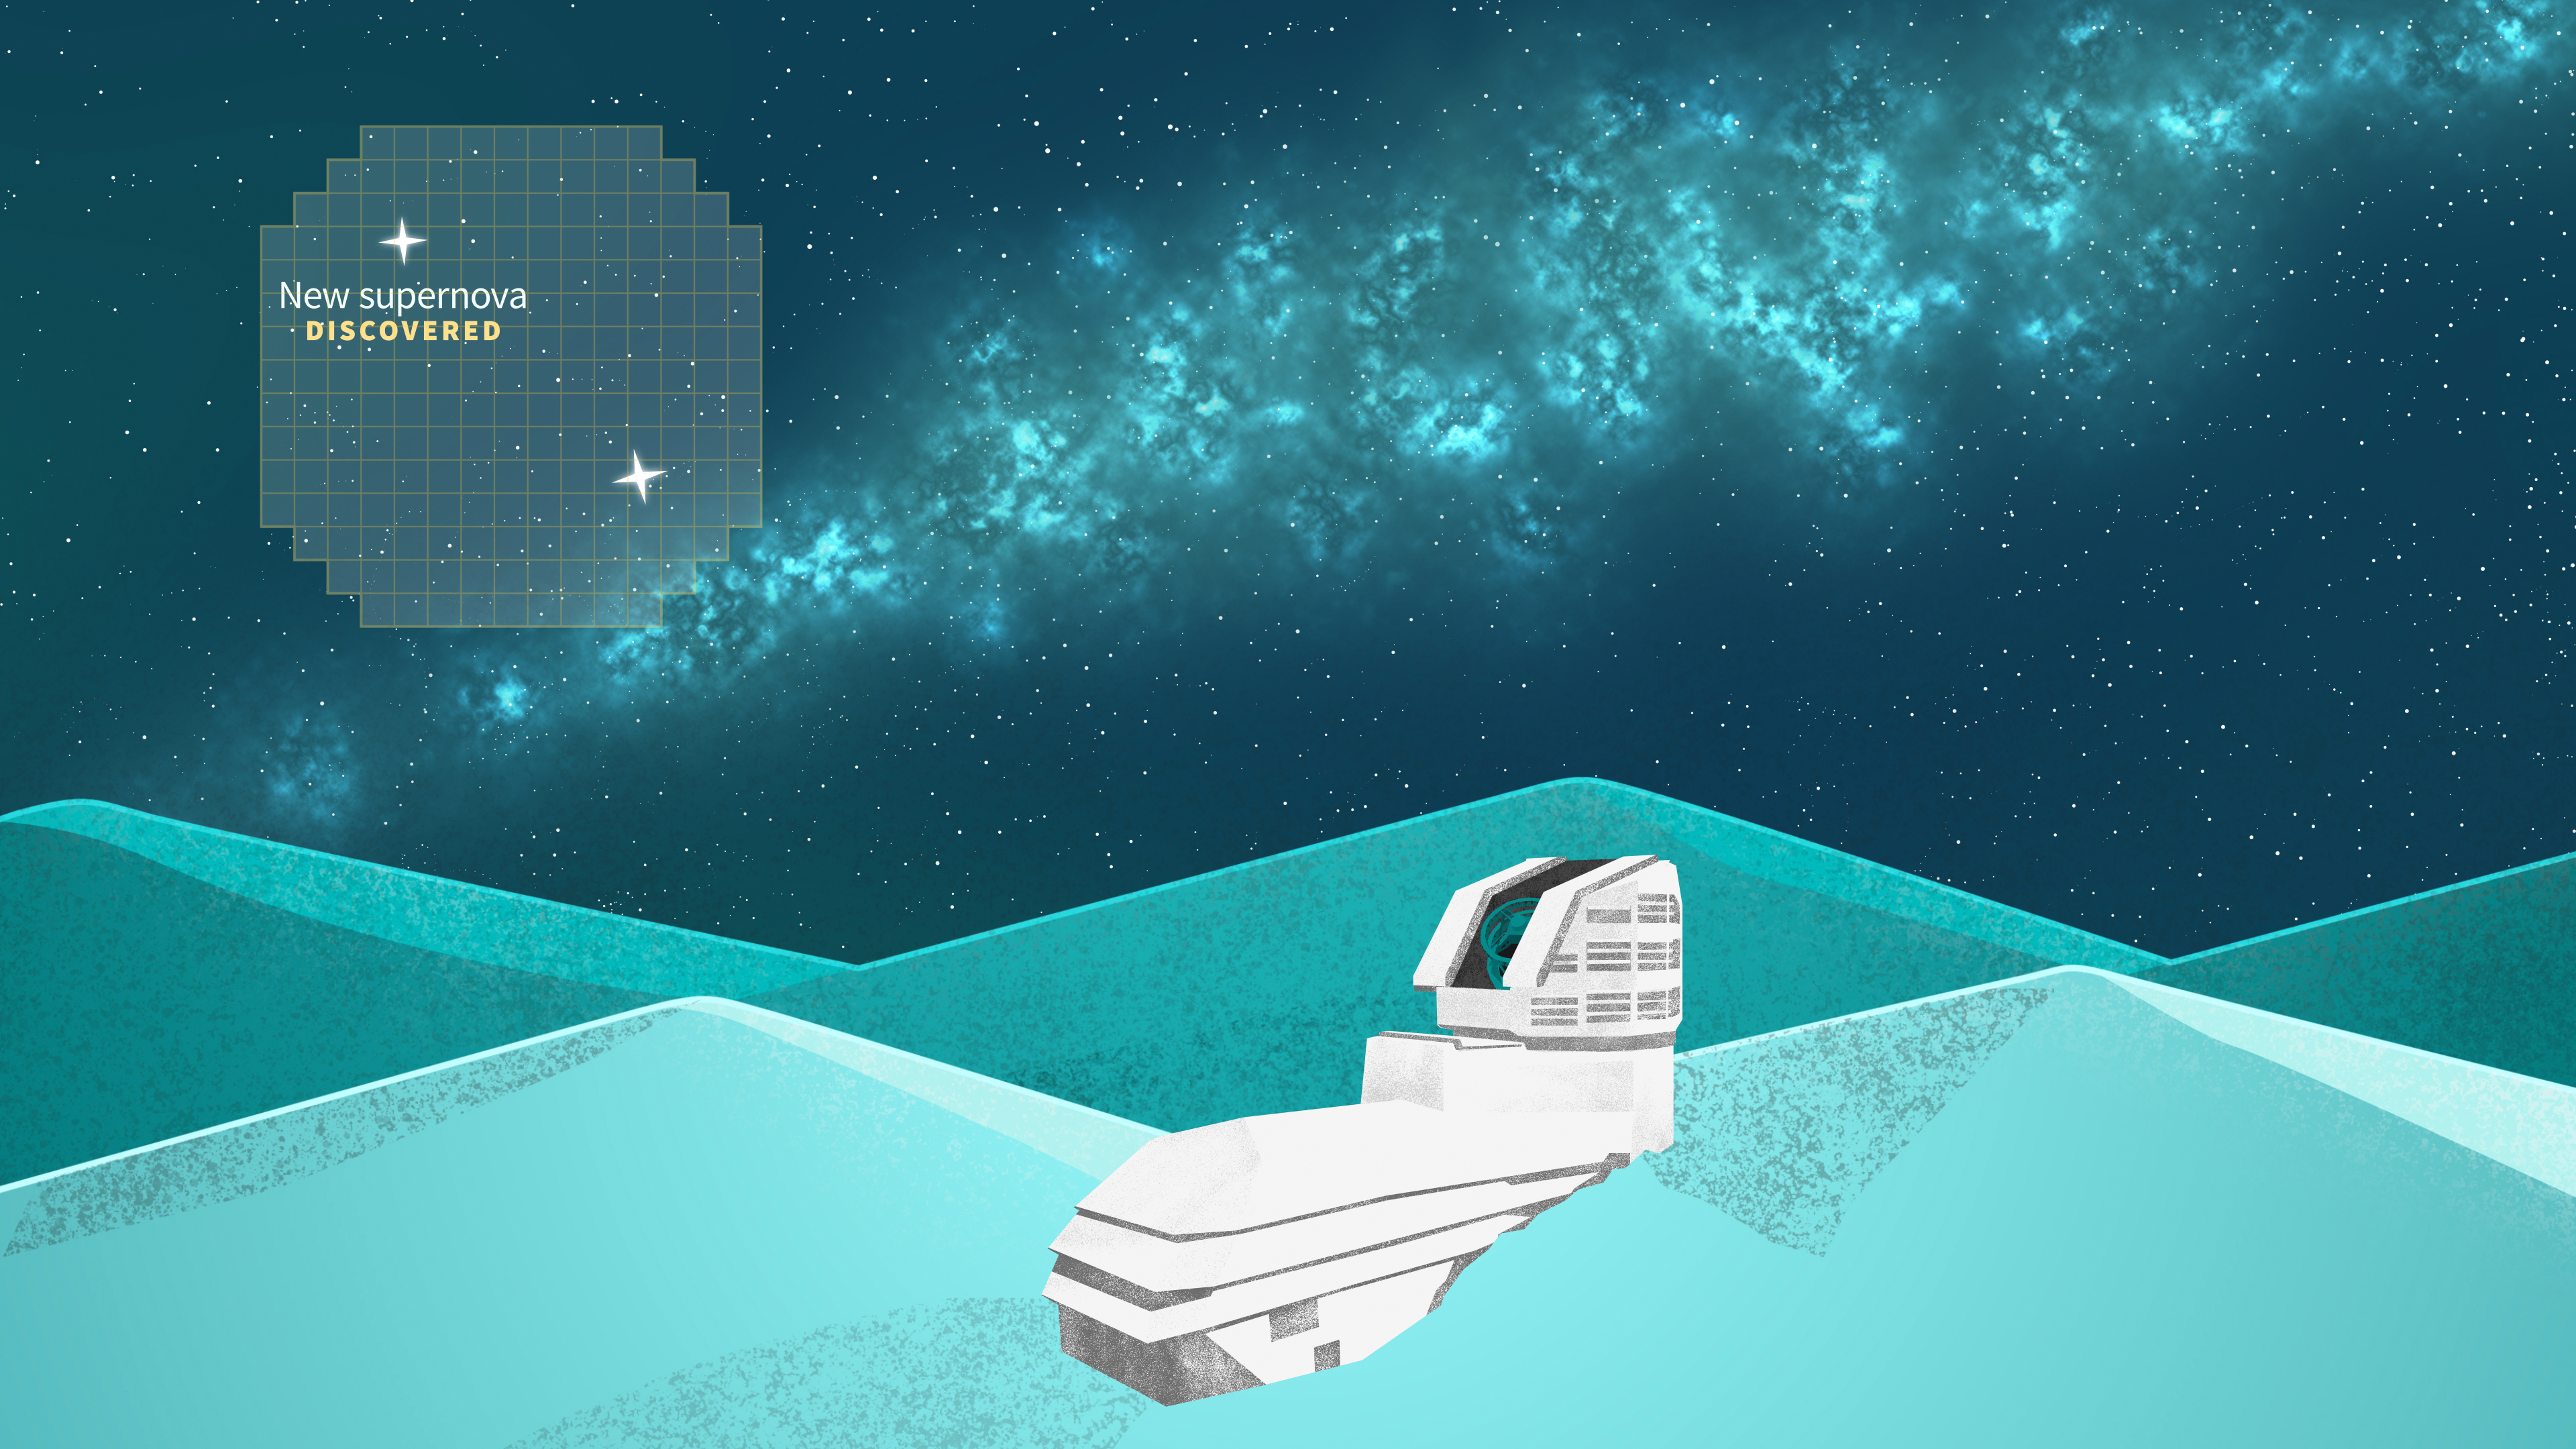

Rubin Observatory Supernova Illustration B

Illustration of NSF–DOE Vera C. Rubin Observatory.

Credit: RubinObs/NOIRLab/SLAC/NSF/DOE/AURA